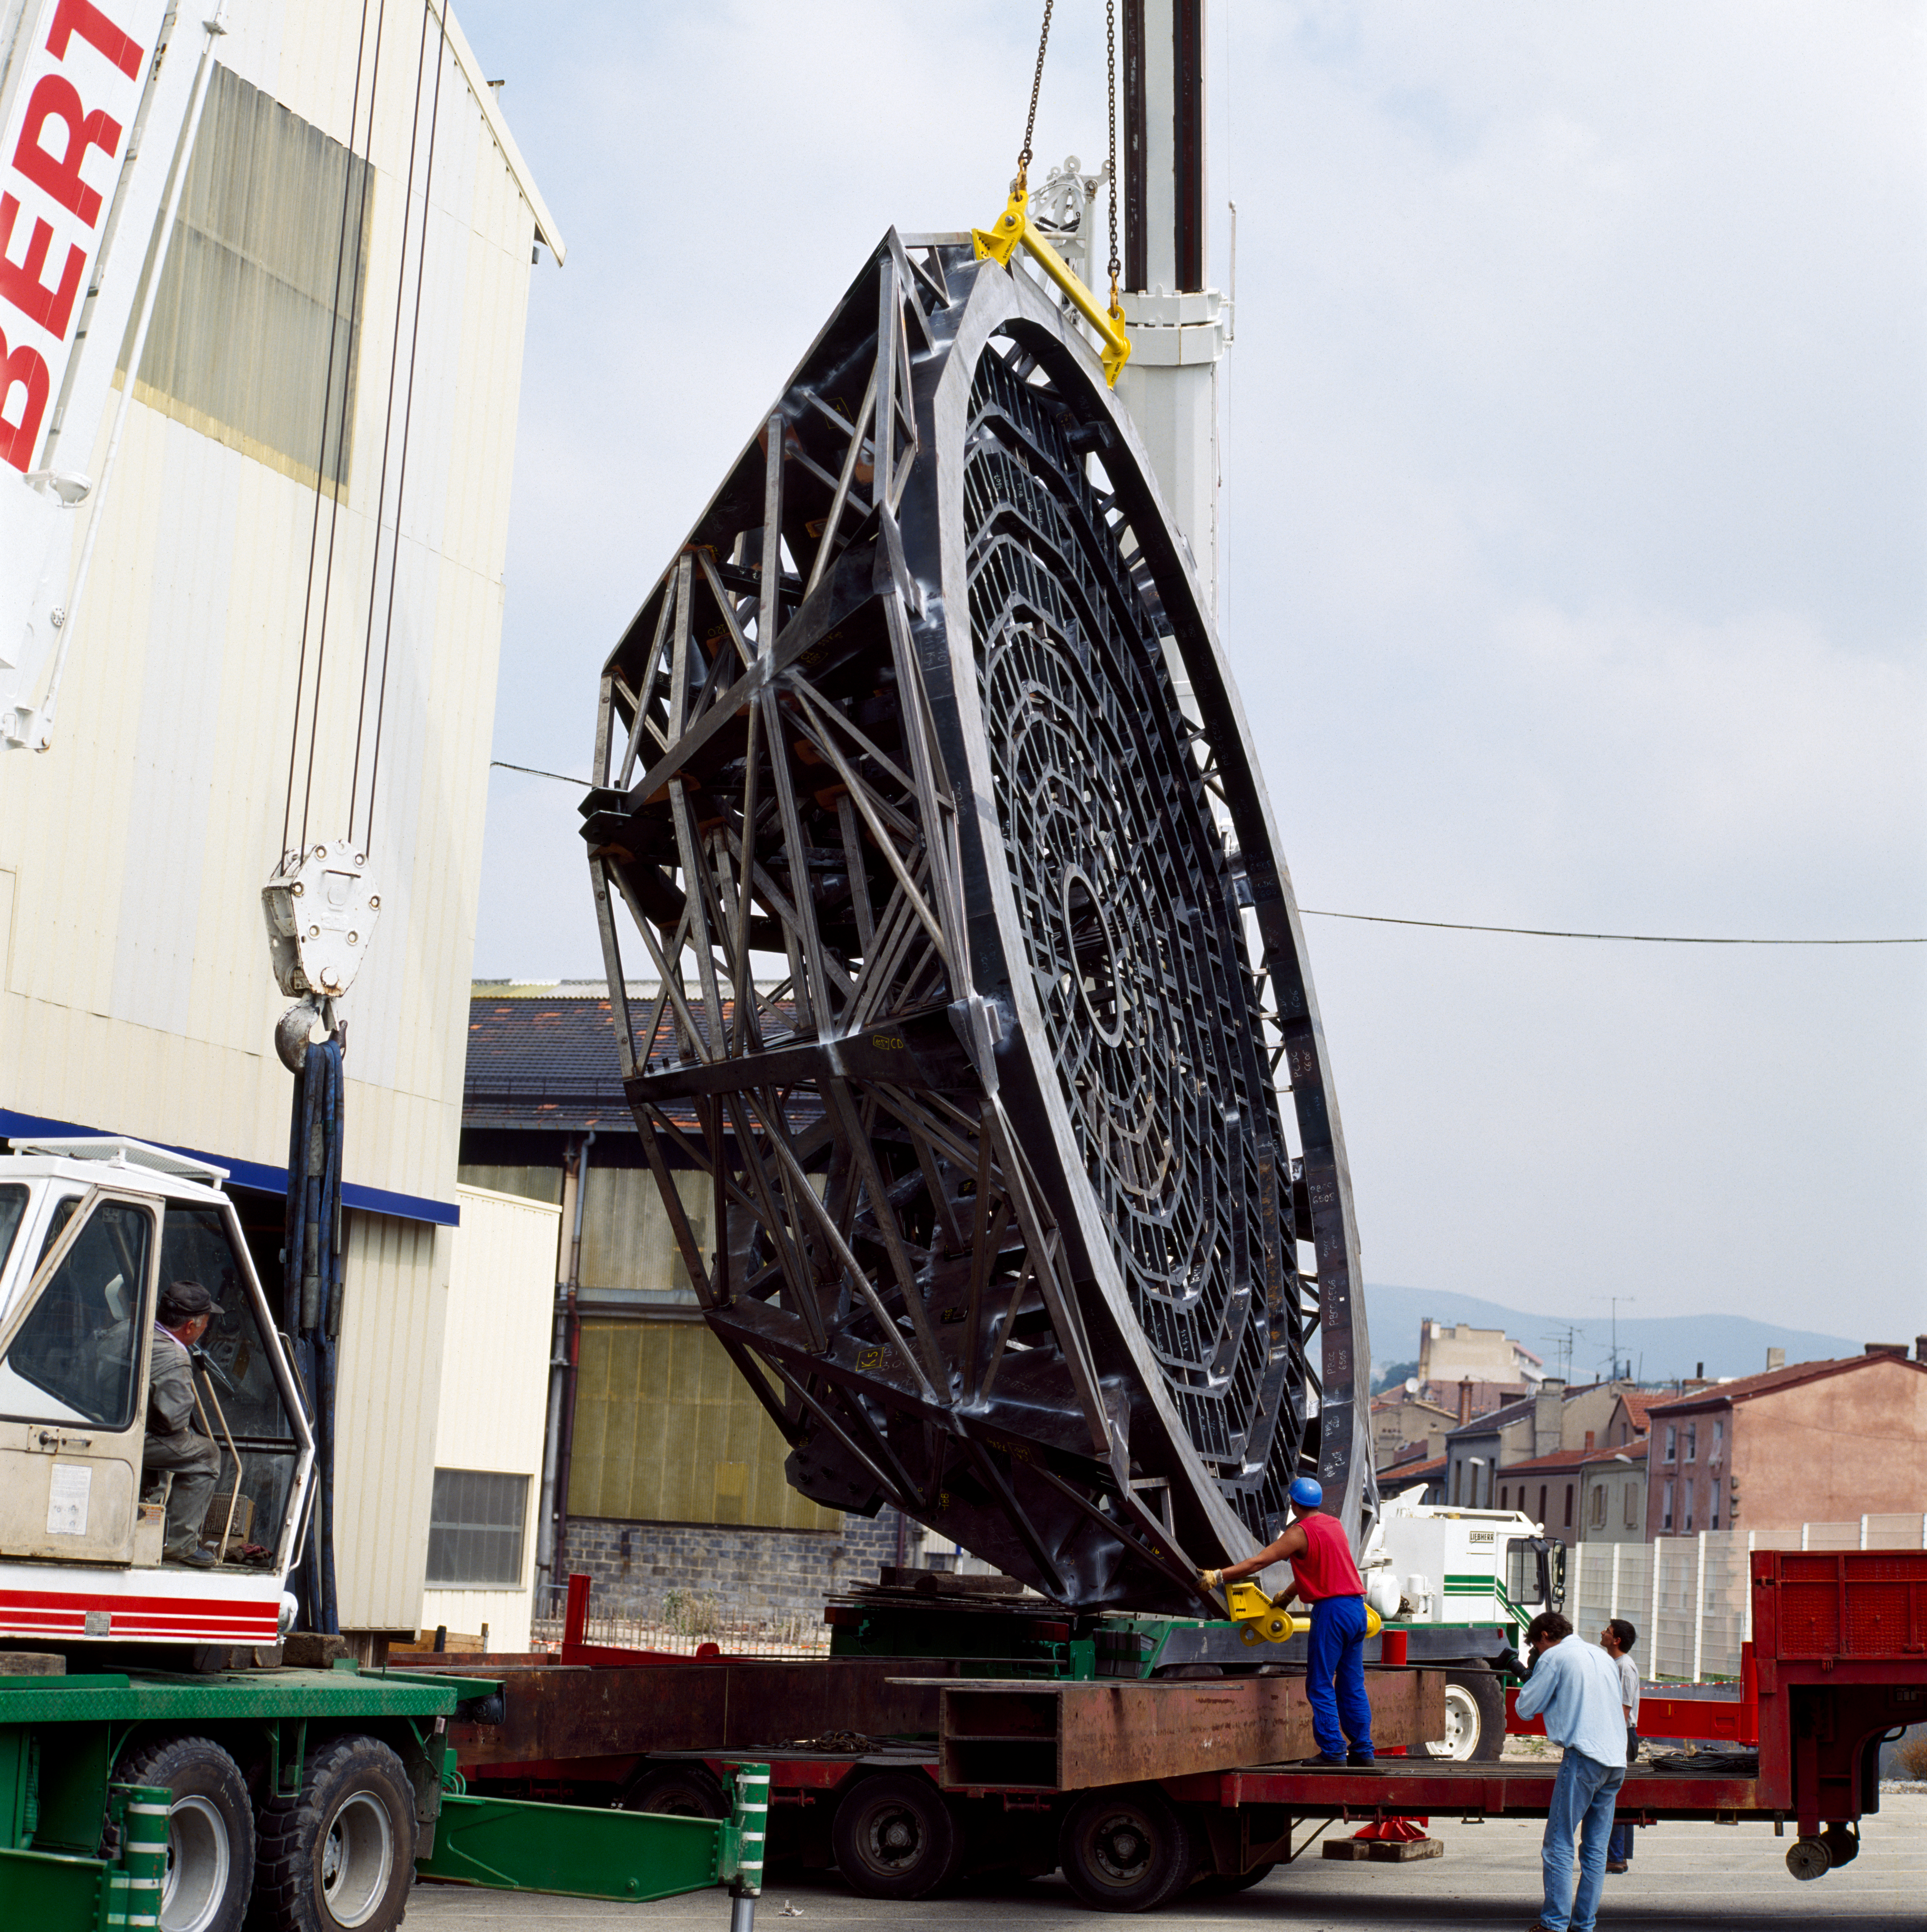

VLT M1 mirror cell

The Very Large Telescope M1 Mirror Cell being handled in July 1996.

Credit: ESO